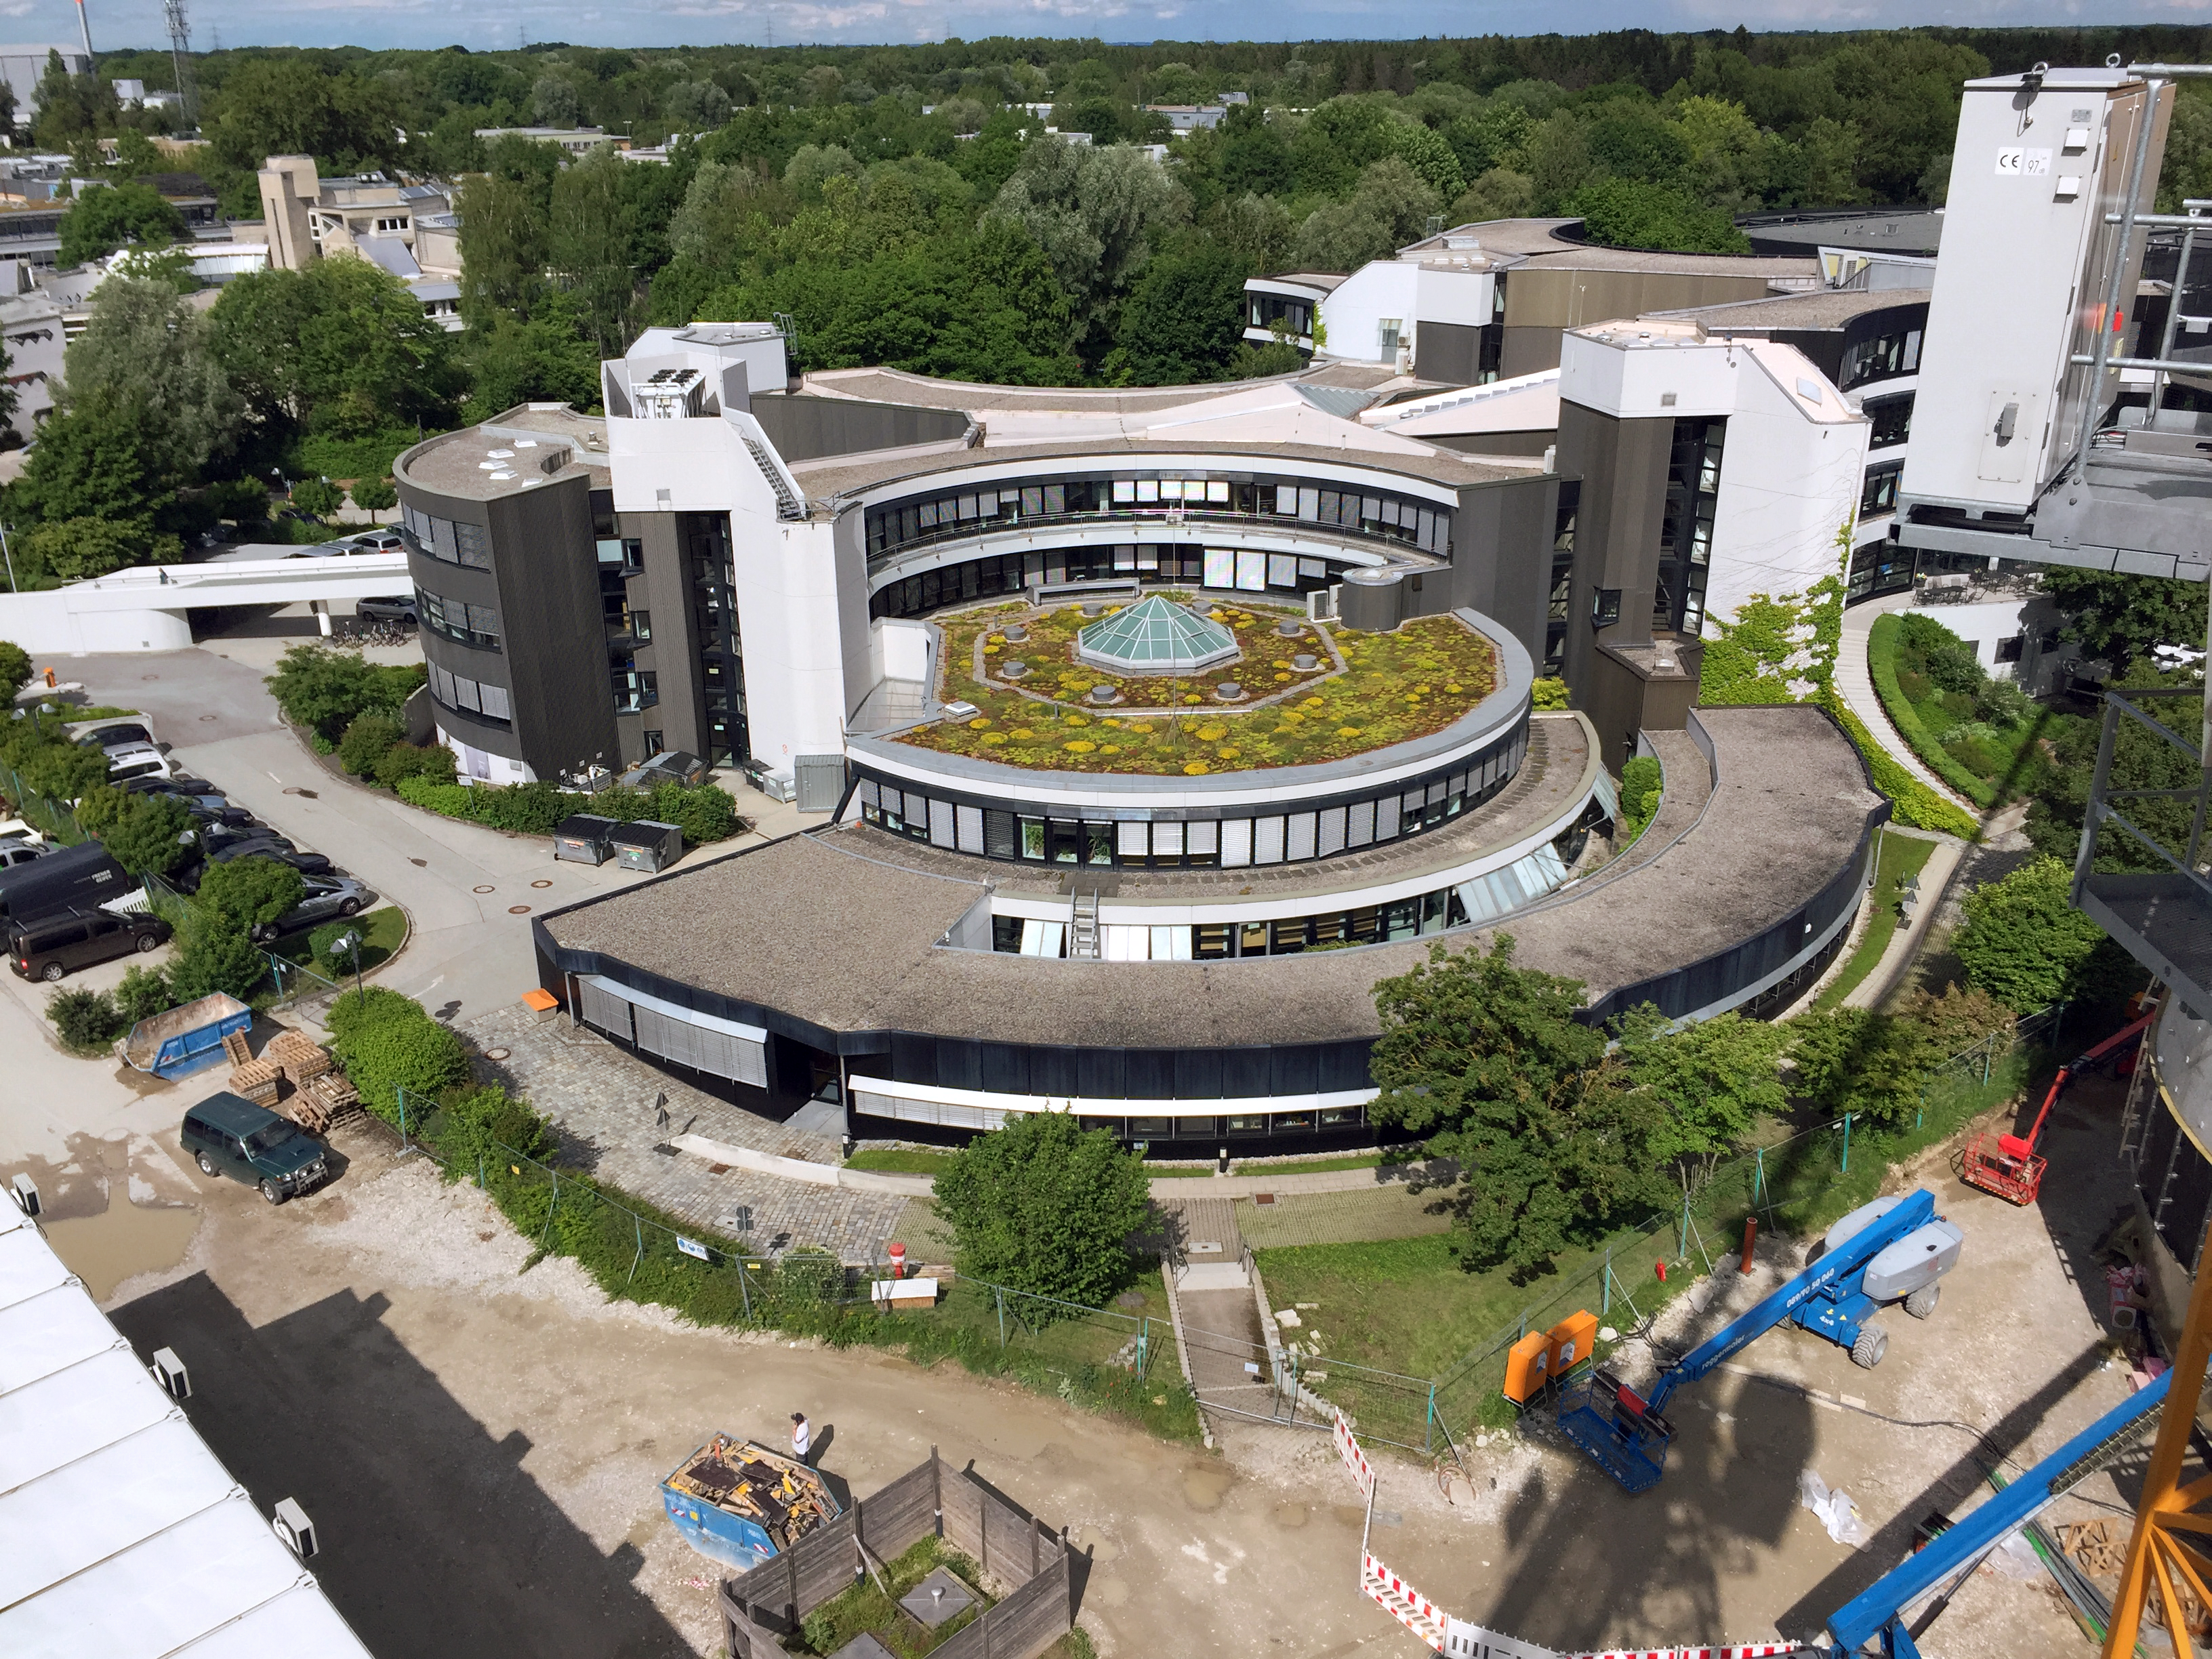

The ESO Garching Headquarters

The existing ESO Headquarters as seen from the newly built ESO Supernova Planetarium & Visitor Centre, which is nearing the final stages of construction. It will be completely free to visit, and is already offering a unique range of free planetarium products, as part of its remit as the world's first open-source planetarium. The novel design of this new building resembles that of a close double-star system, with one star transferring mass to its companion — such systems in space ultimately lead to supernova explosions, appropriately enough, given the name of the project! The complex is located in Garching-Forschungszentrum, readily accessible from Munich. This unique and unmissable attraction will be open to the public from spring 2018.

Credit: Bernhardt + Partner (B+P)